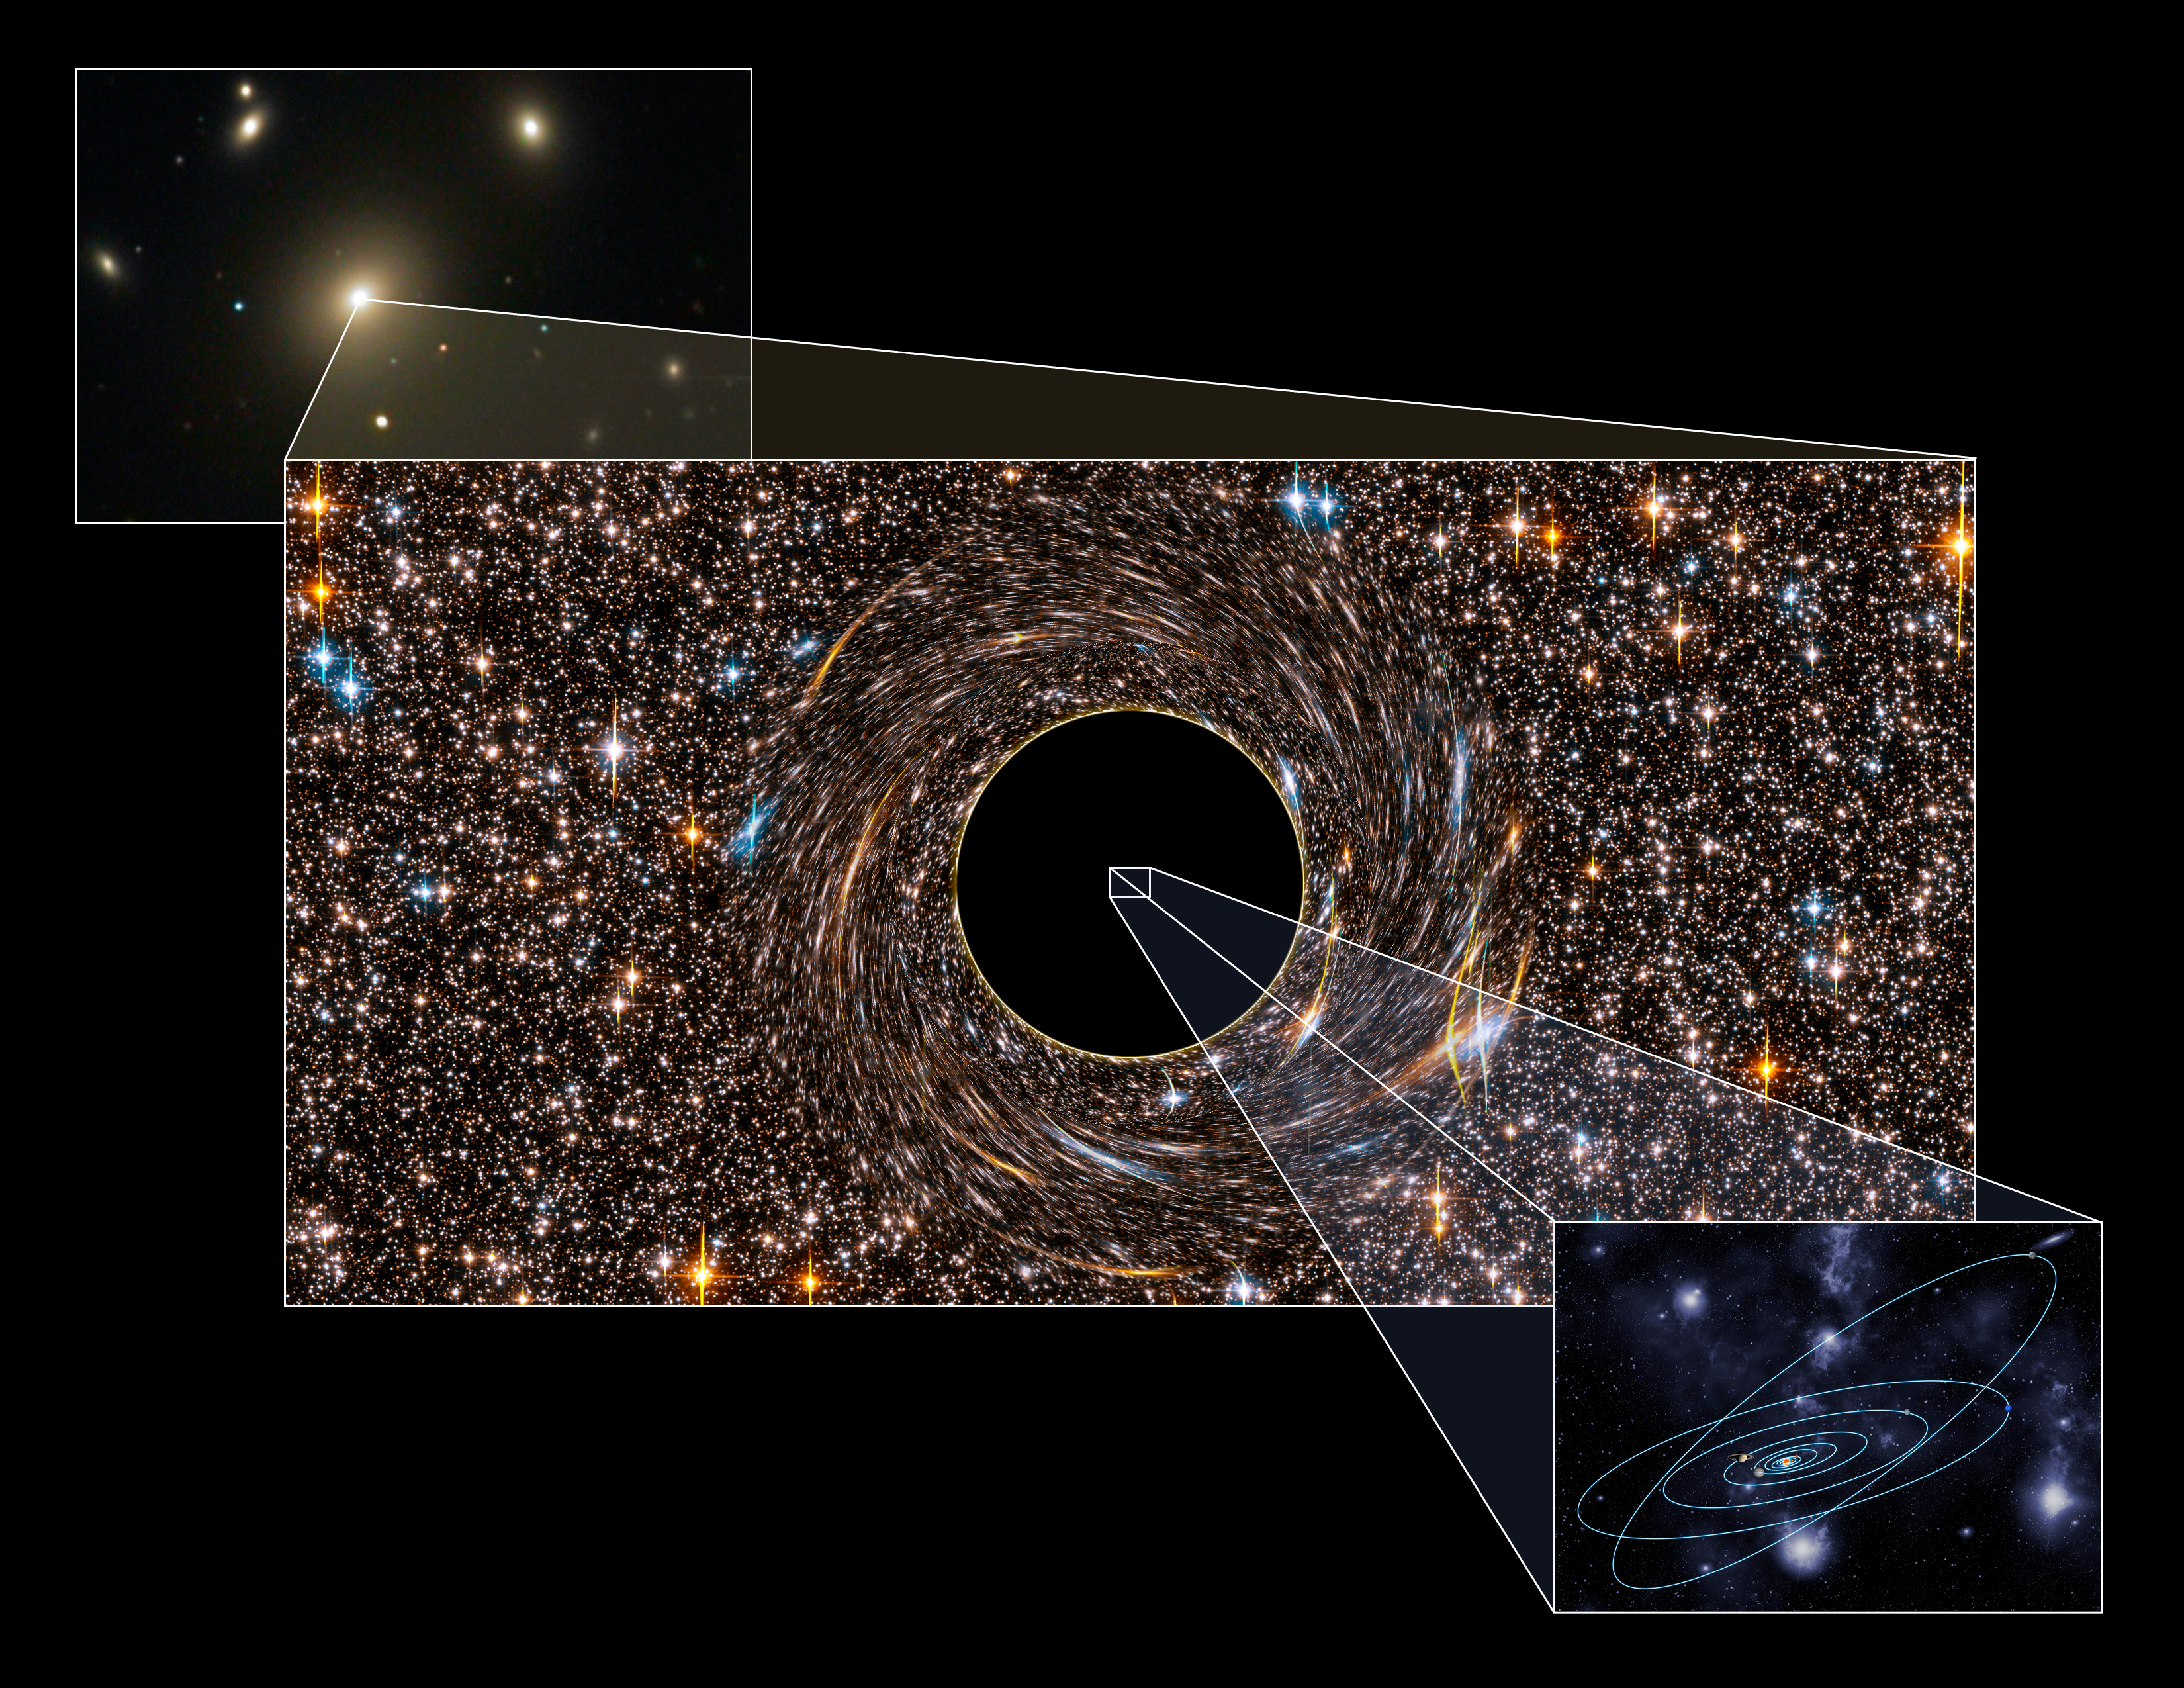

Two Record-Breaking Black Holes Found Hiding Nearby

This picture illustrates the immense size of the black holes discovered. The black holes reside at the centers of the two galaxies, each of which is the brightest galaxies in a cluster of galaxies. The background image shows the brightest galaxy in the cluster Abell 1367, which host one of the black holes. The event horizons are several times larger than Pluto's orbit. Our solar system would be dwarfed by the holes.

Credit: P. Marenfeld/NOAO/AURA/NSF